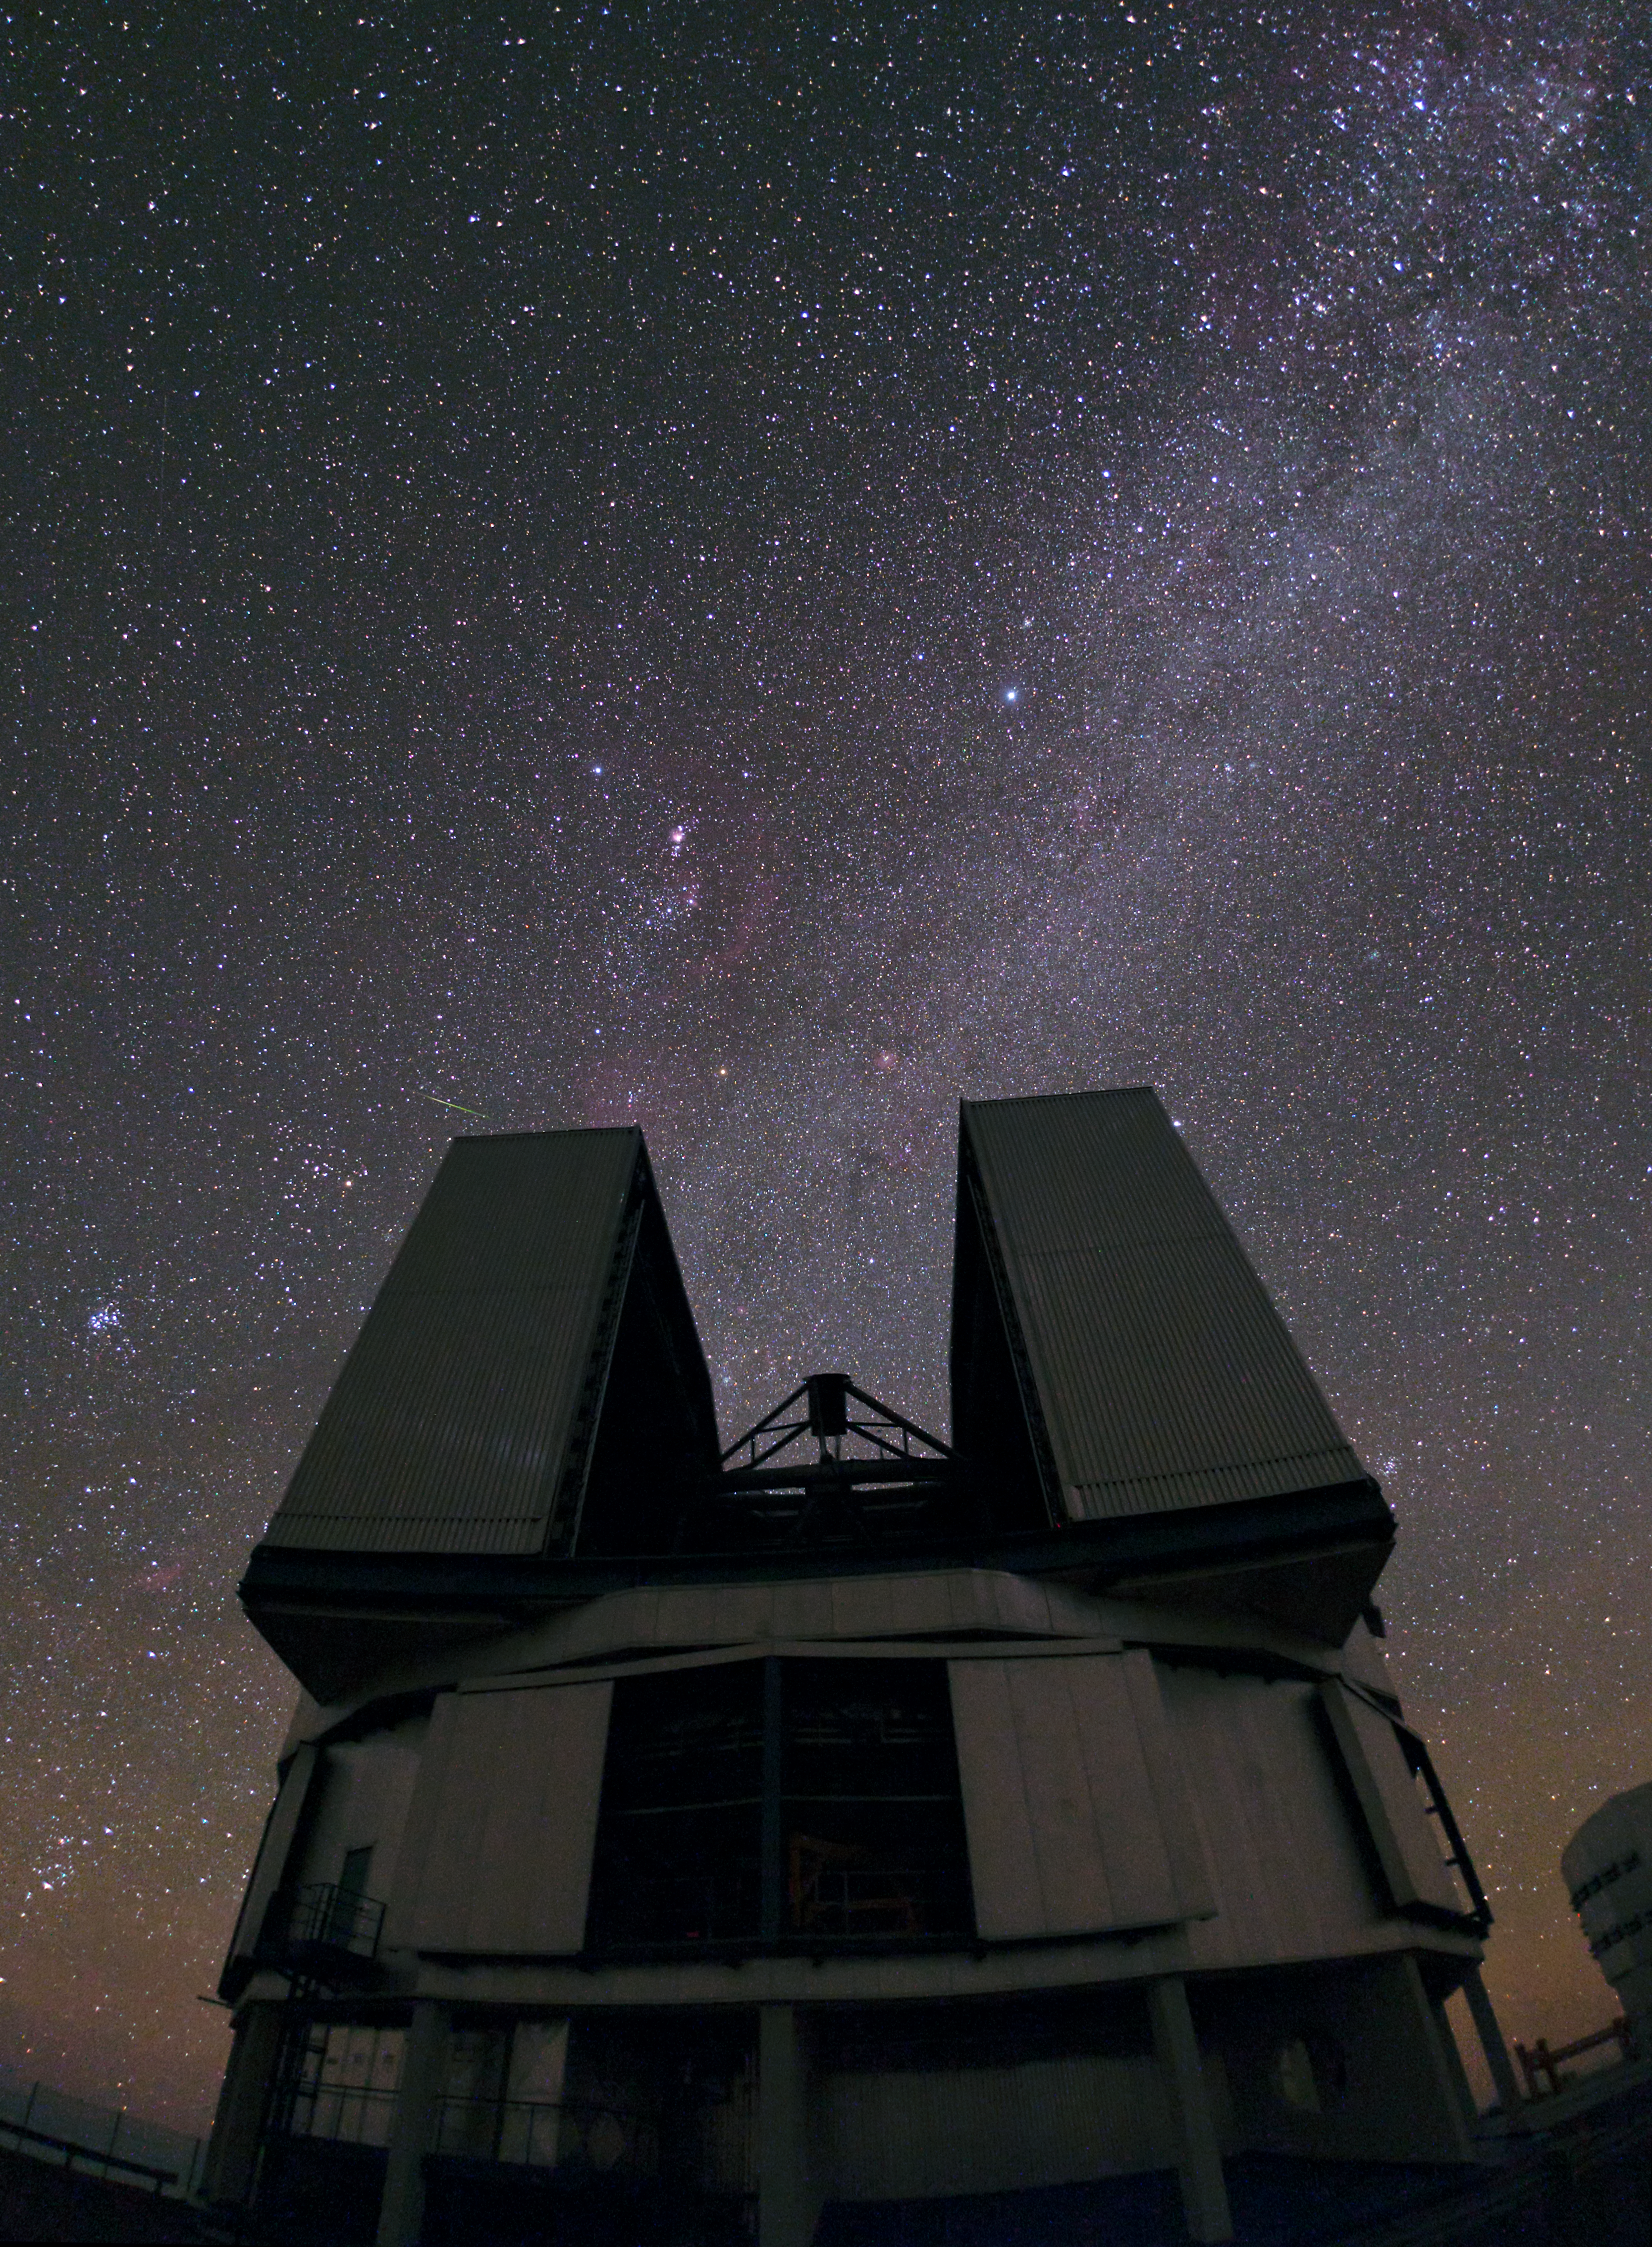

VLT Unit Telescope

An ESO VLT Unit Telescope peers into the heavens.

Credit: ESO